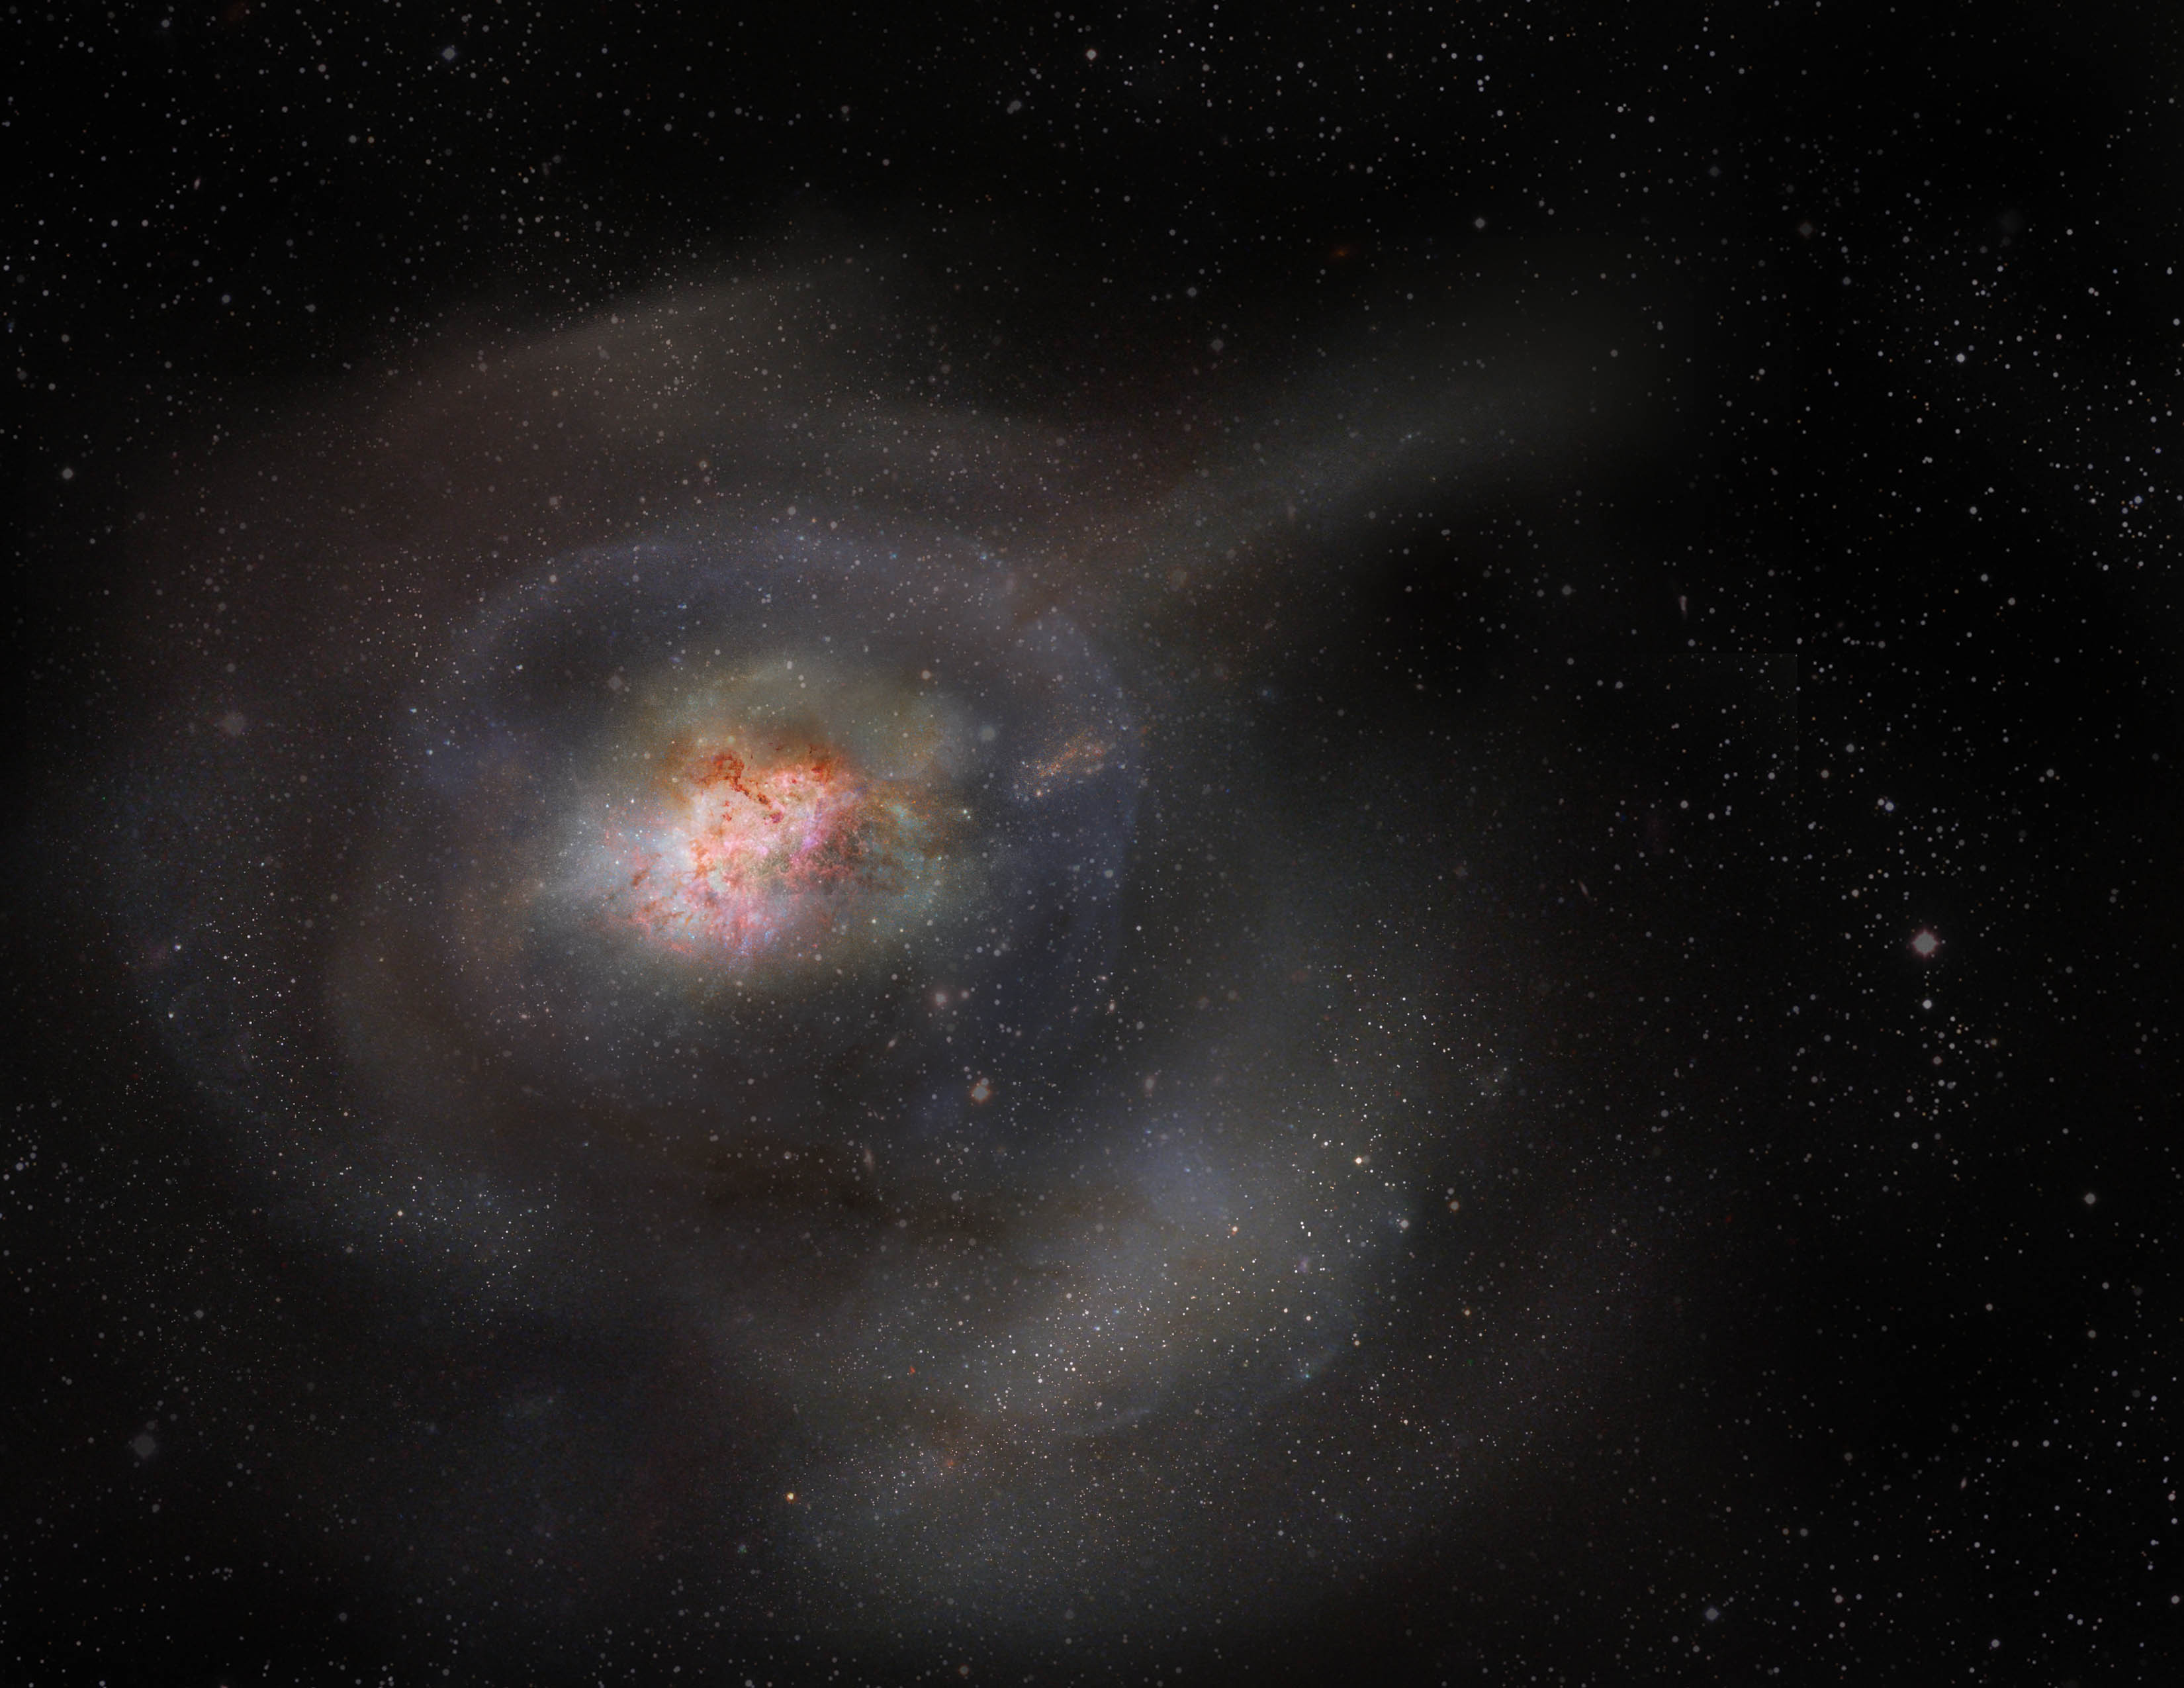

Artist's impression of a post-starburst galaxy

Post-starburst galaxies, or PSBs, were previously thought to expel all of their gas in violent outbursts, leading to dormancy, a time when galaxies stop forming stars. But scientists using the Atacama Large Millimeter/submillimeter Array (ALMA) found that instead, PSBs condense and hold onto this turbulent gas, and then don't use it to form stars. This artist's impression highlights the compactness of molecular gas in a PSB and its lack of star formation.

Credit: ALMA (ESO/NAOJ/NRAO)/S. Dagnello (NRAO/AUI/NSF)